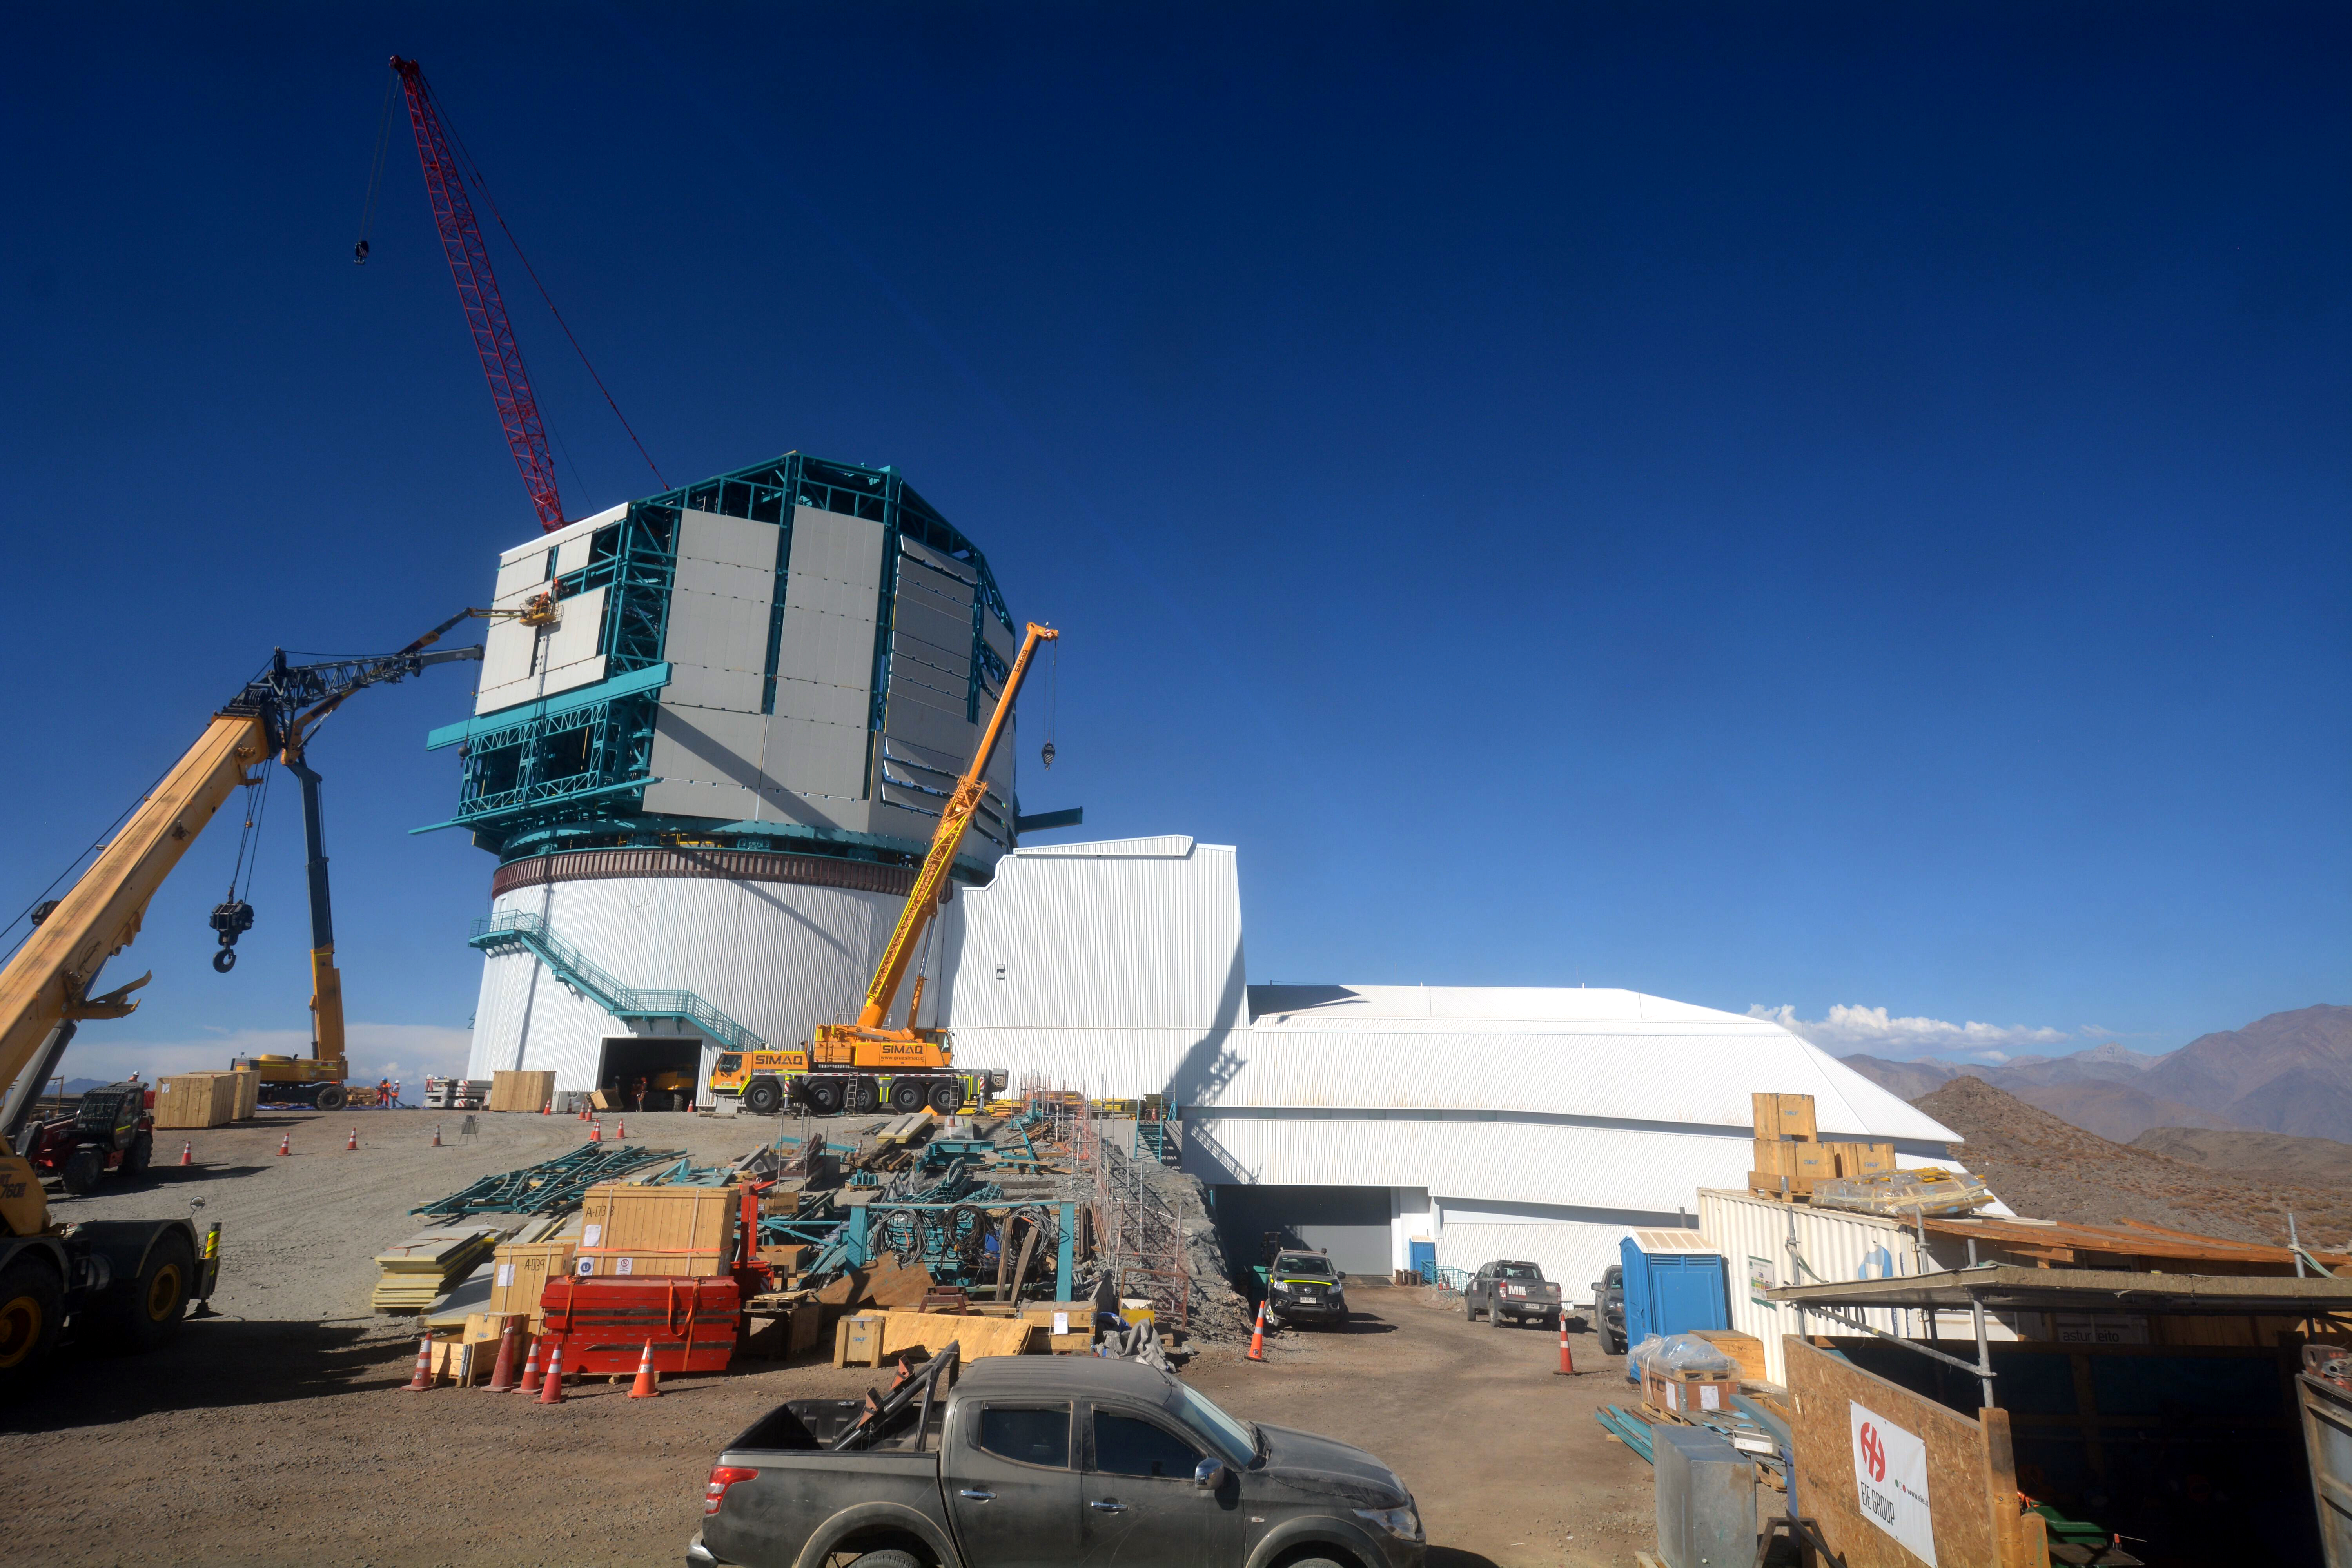

Dome work

On Cerro Pachón, the final purlin was recently installed on the Dome.

Credit: Rubin Observatory/NSF/AURA